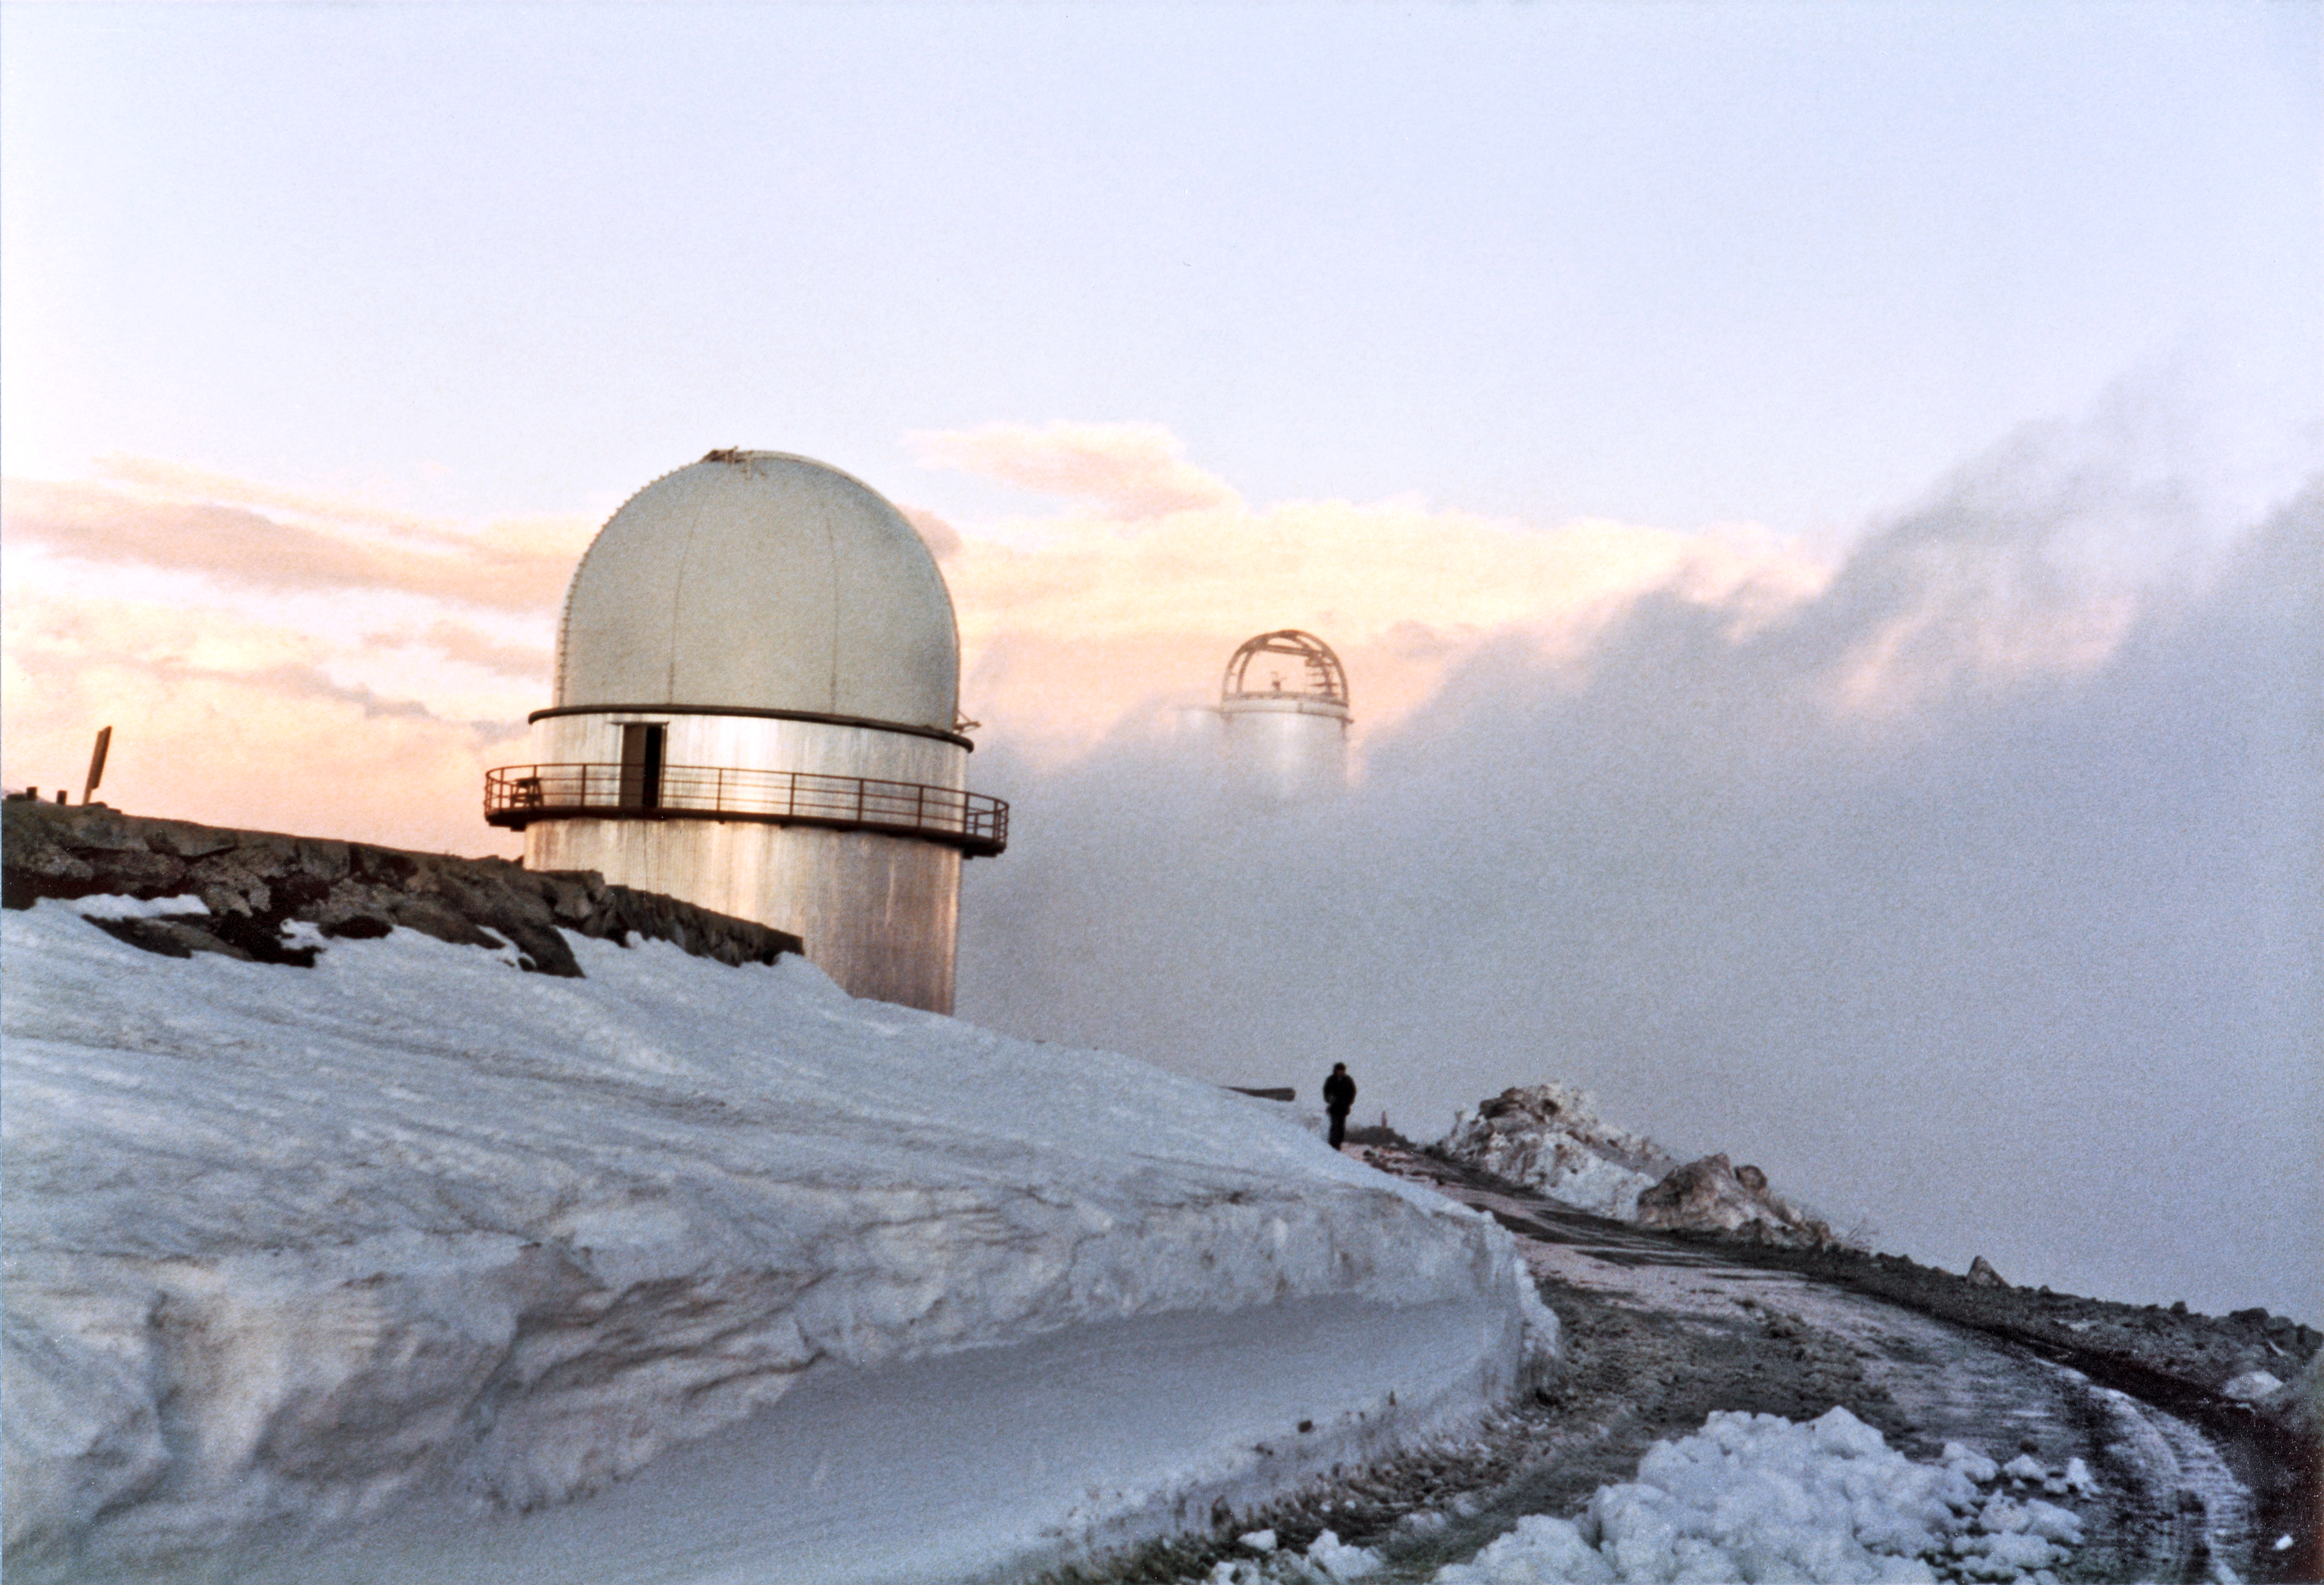

Snowstorm at La Silla

Immediately after a snow storm at La Silla, the ESO 3.6-metre telescope in the background. This photograph was taken at some point before 1976.

Credit: ESO/S. Laustsen